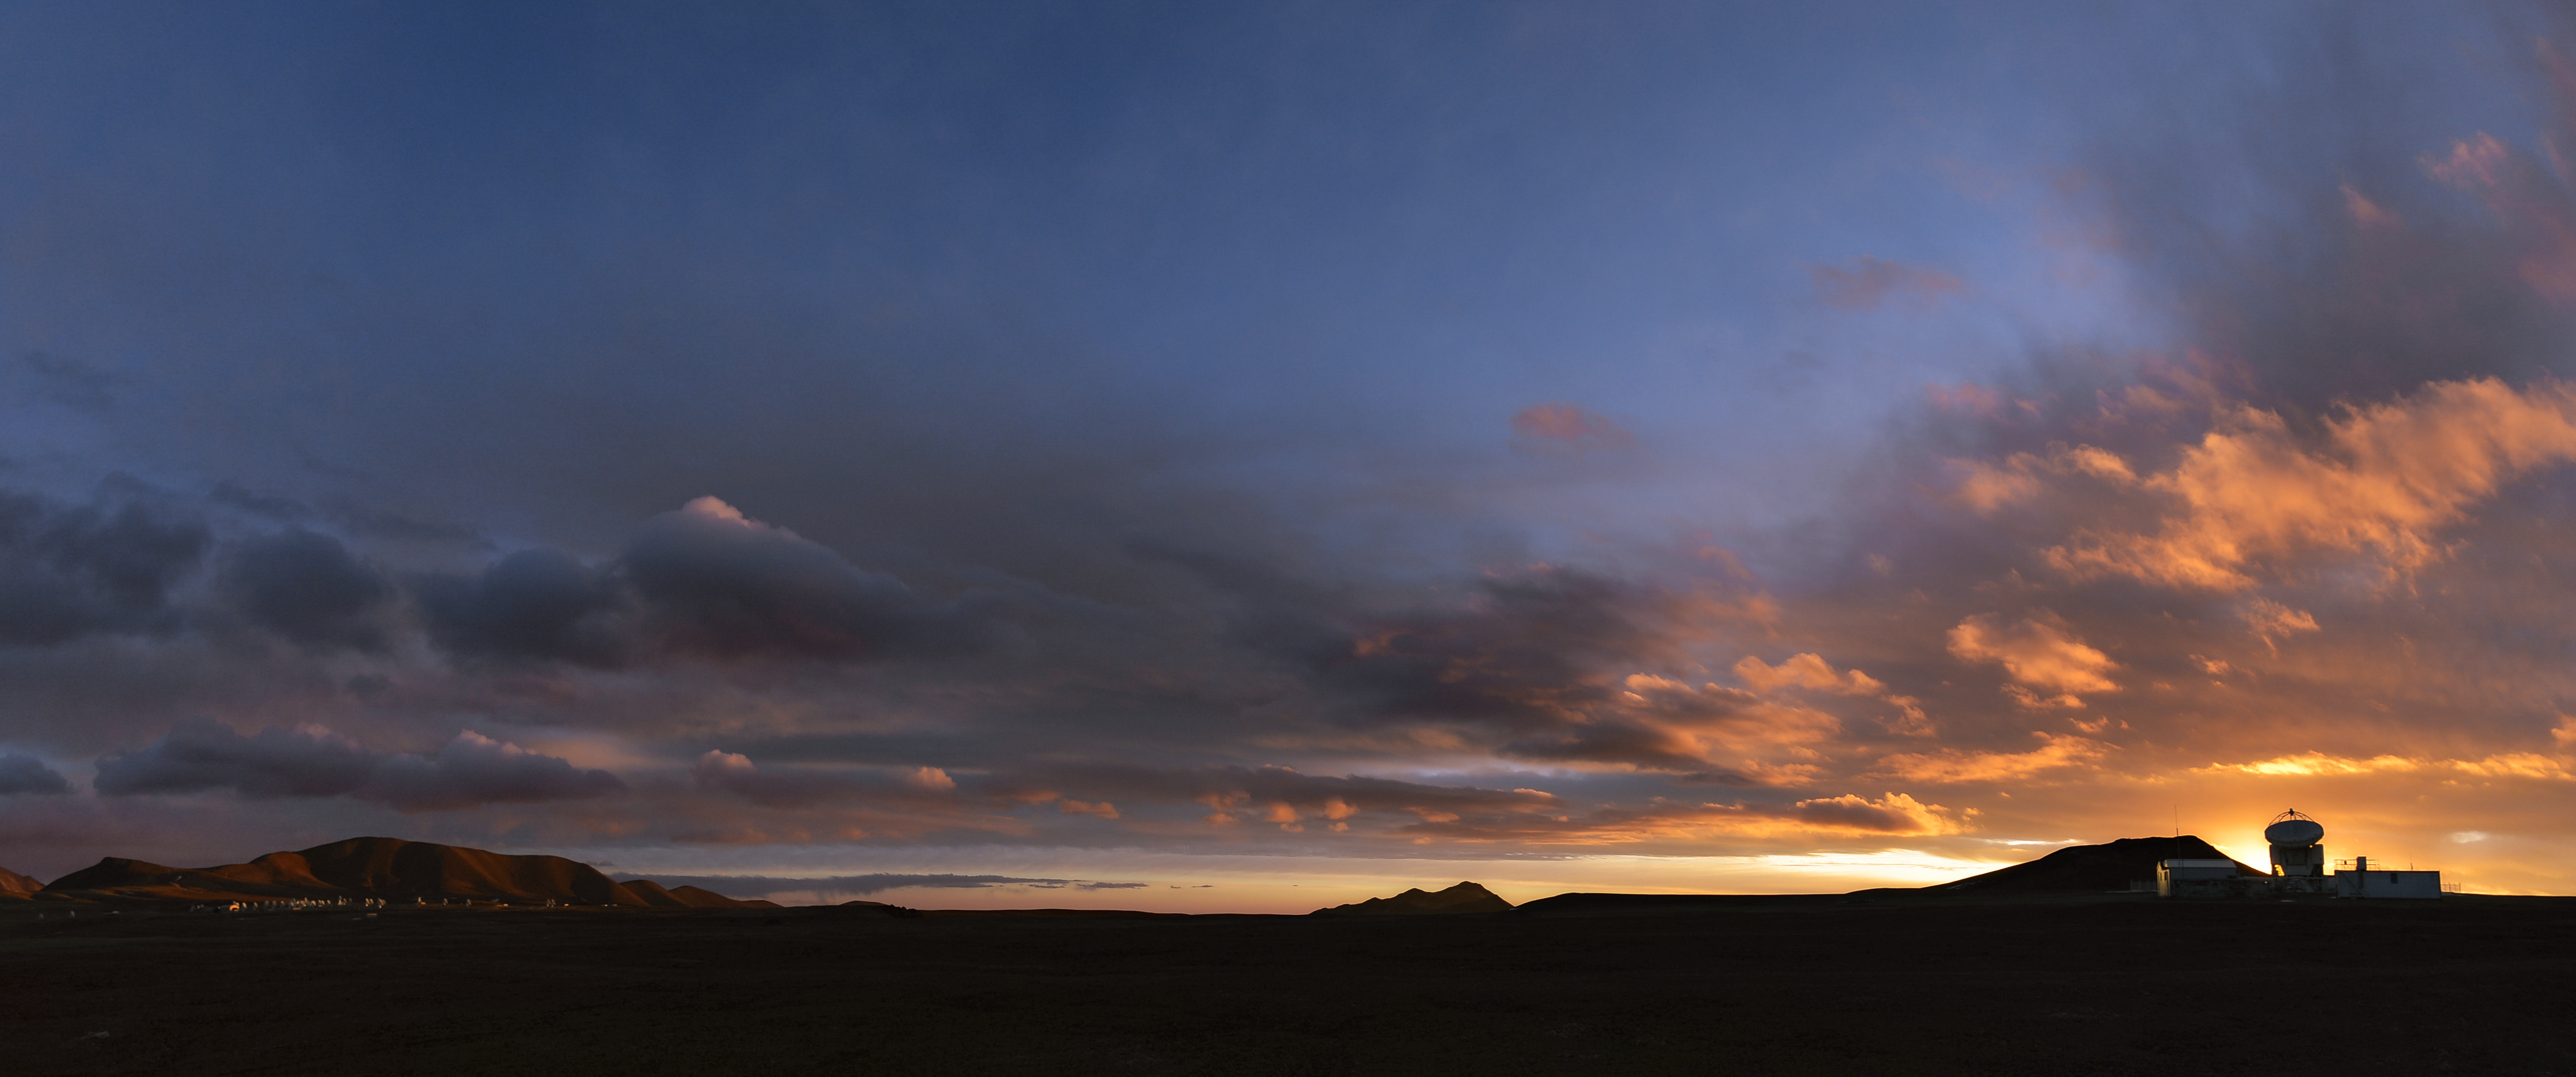

ALMA and APEX

This image shows the Atacama Pathfinder Experiment telescope (APEX) on the right and the antennas of the ALMA observatory on the left.

Credit: C. Durán/ESO